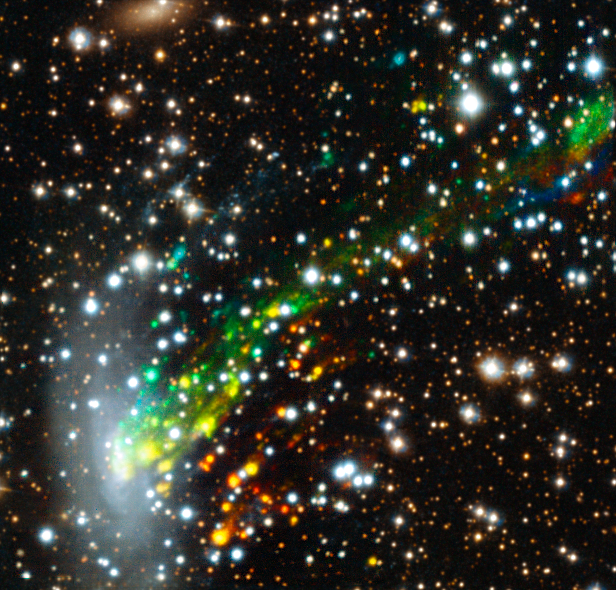

MUSE view of the ram-pressure stripped galaxy ESO 137-001

The MUSE instrument on ESO’s Very Large Telescope has provided researchers with the best view yet of a spectacular cosmic crash. Observations reveal for the first time the motion of gas as it is ripped out of the galaxy ESO 137-001 as it ploughs at high speed into a vast galaxy cluster. The results are the key to the solution of a long-standing mystery — why star formation switches off in galaxy clusters.

In this picture the colours show the motions of the gas filaments — red means the material is moving away from Earth compared to the galaxy and blue that it is approaching.

Note that the upper-left and lower-right parts of this picture have been filled in using the Hubble image of this object.

Credit: ESO/M. Fumagalli